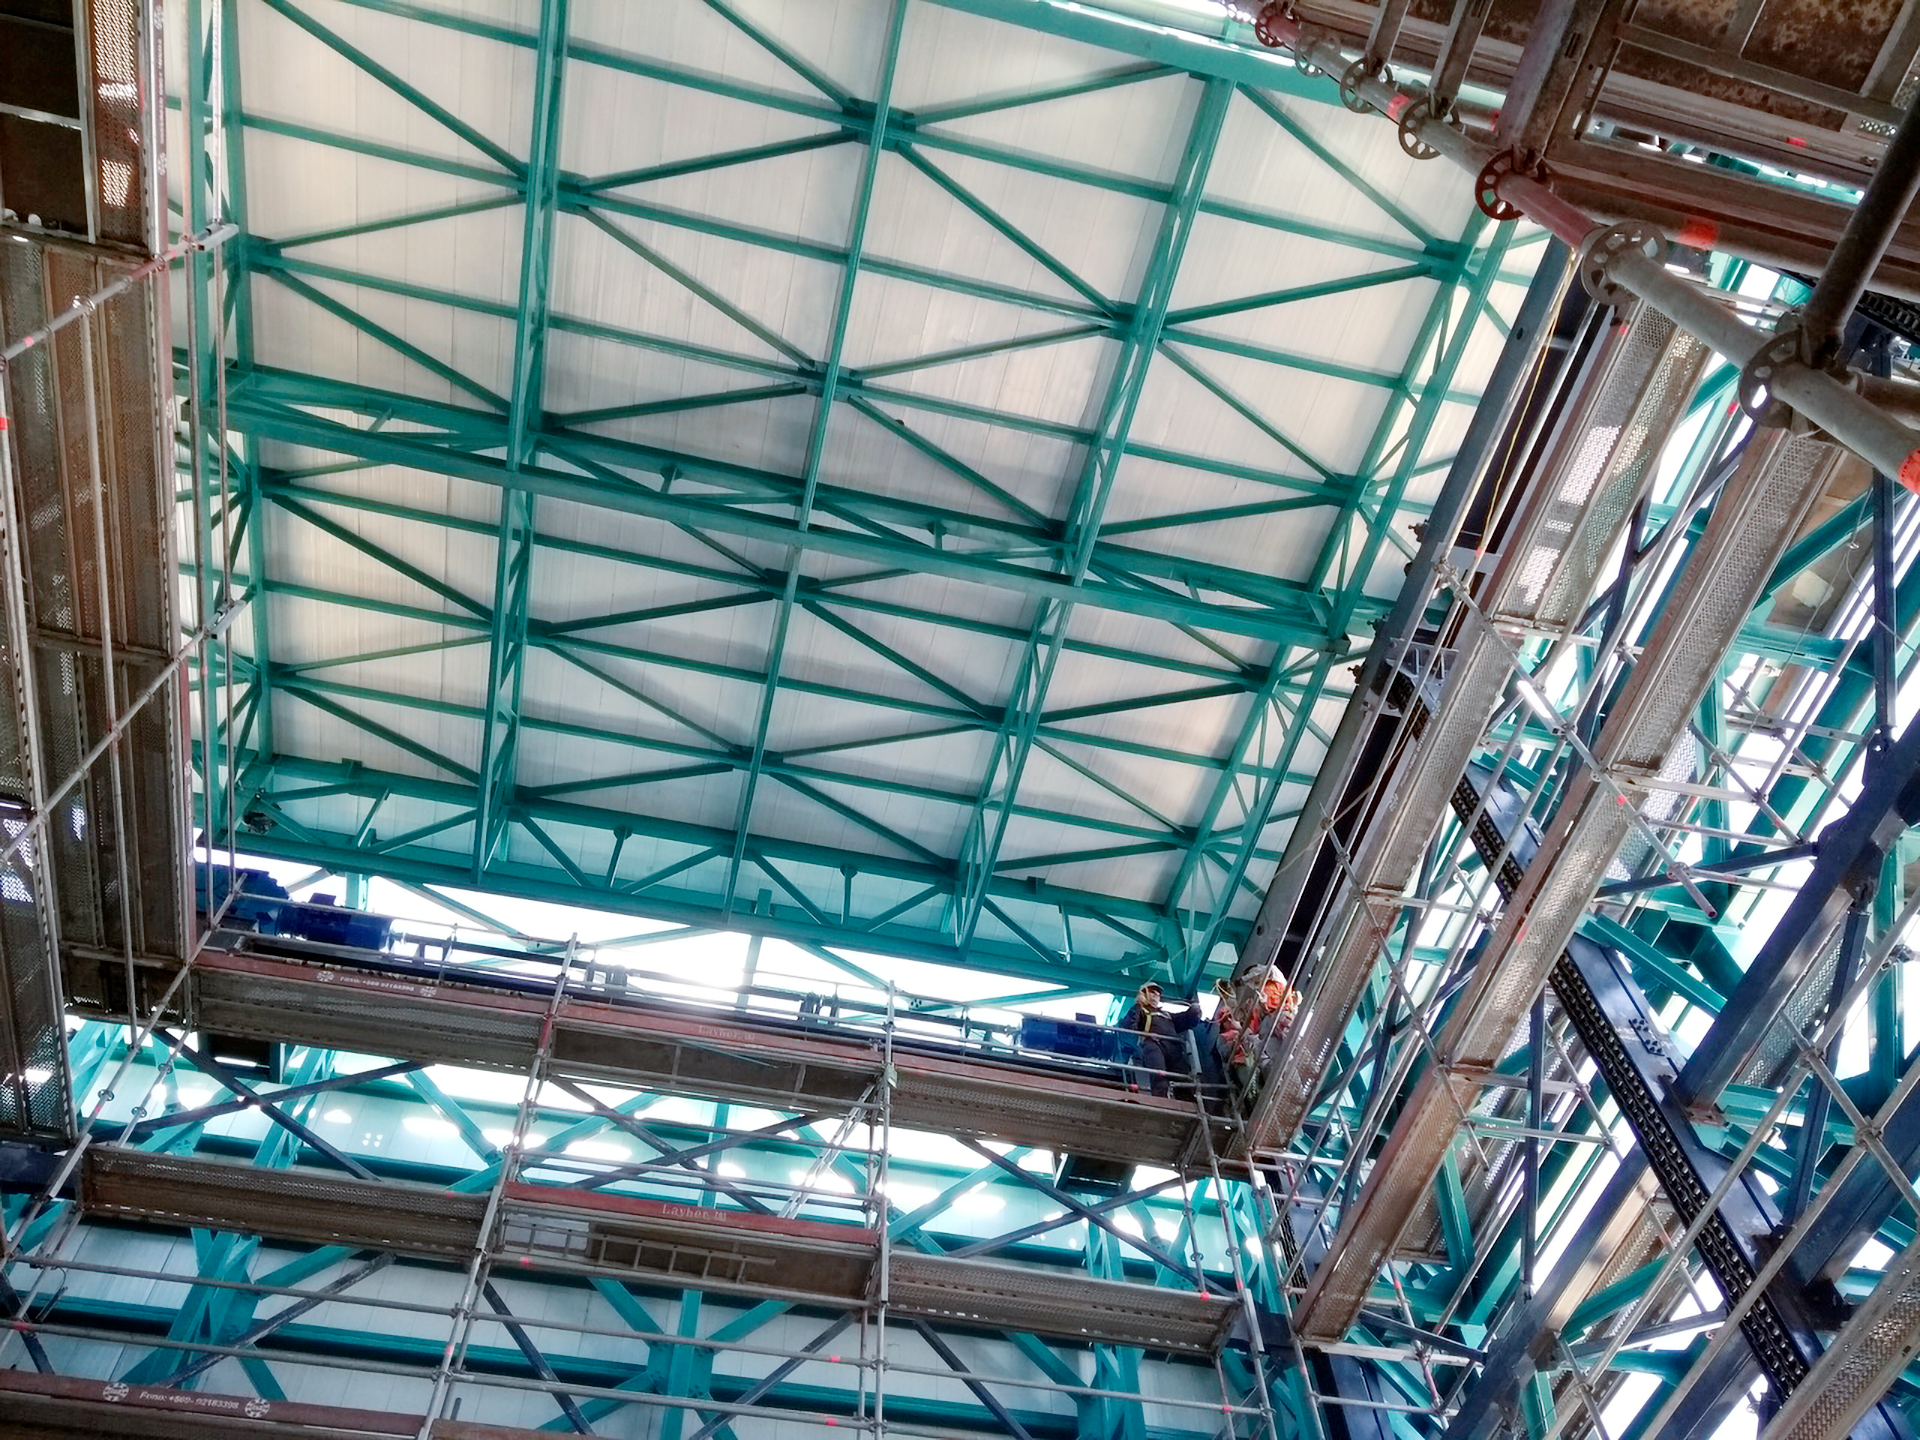

Rubin Vertical Platform Lift

The interior of the vertical platform lift at Rubin Observatory on Cerro Pachón in Chile.

Credit: RubinObs/NOIRLab/SLAC/NSF/DOE/AURA